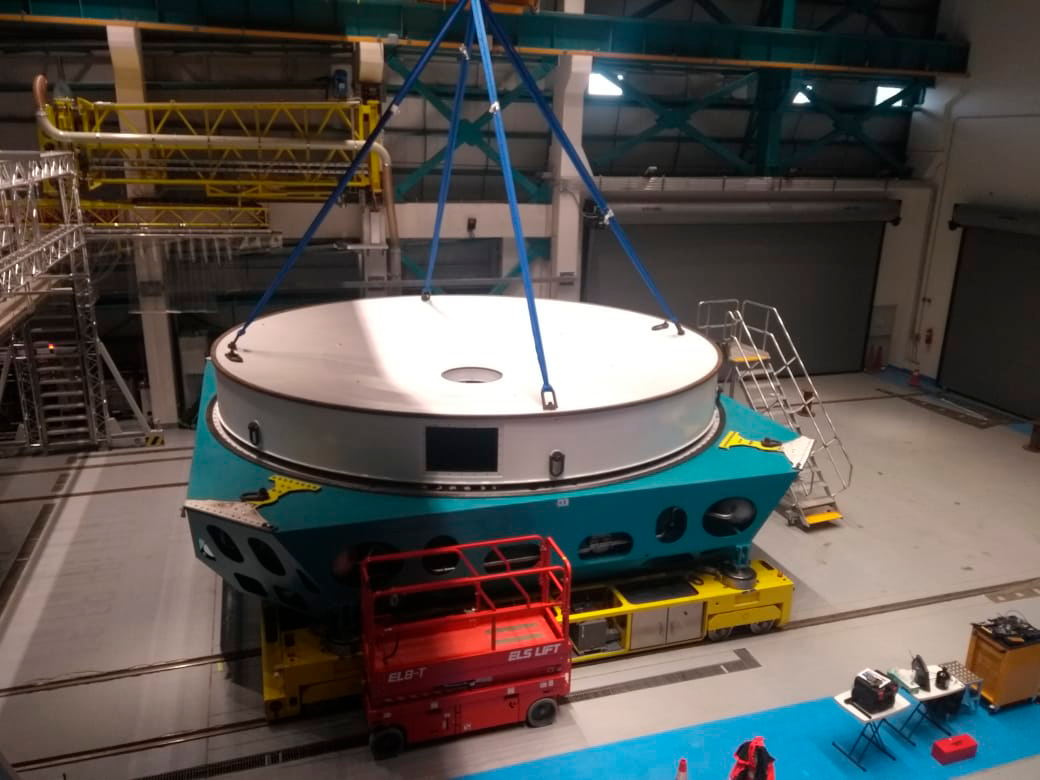

Integration of M1M3 Surrogate with Cell and Cart

On Cerro Pachón, the Primary/Tertiary Mirror (M1M3) surrogate has been integrated with the M1M3 cell on the transport cart in the LSST Summit Facility building. The surrogate is a steel structure that simulates the mass and center of gravity of the glass M1M3 mirror, and it will be used for testing of the mirror support and control system during integration of the M1M3 Mirror cell assembly, as well as initial on-telescope testing.This photo shows tests of the vertical platform lift, which is used to transport the mirror, cell, and cart between the maintenance floor and the telescope floor of the observatory.

Credit: Rubin Observatory/NSF/AURA